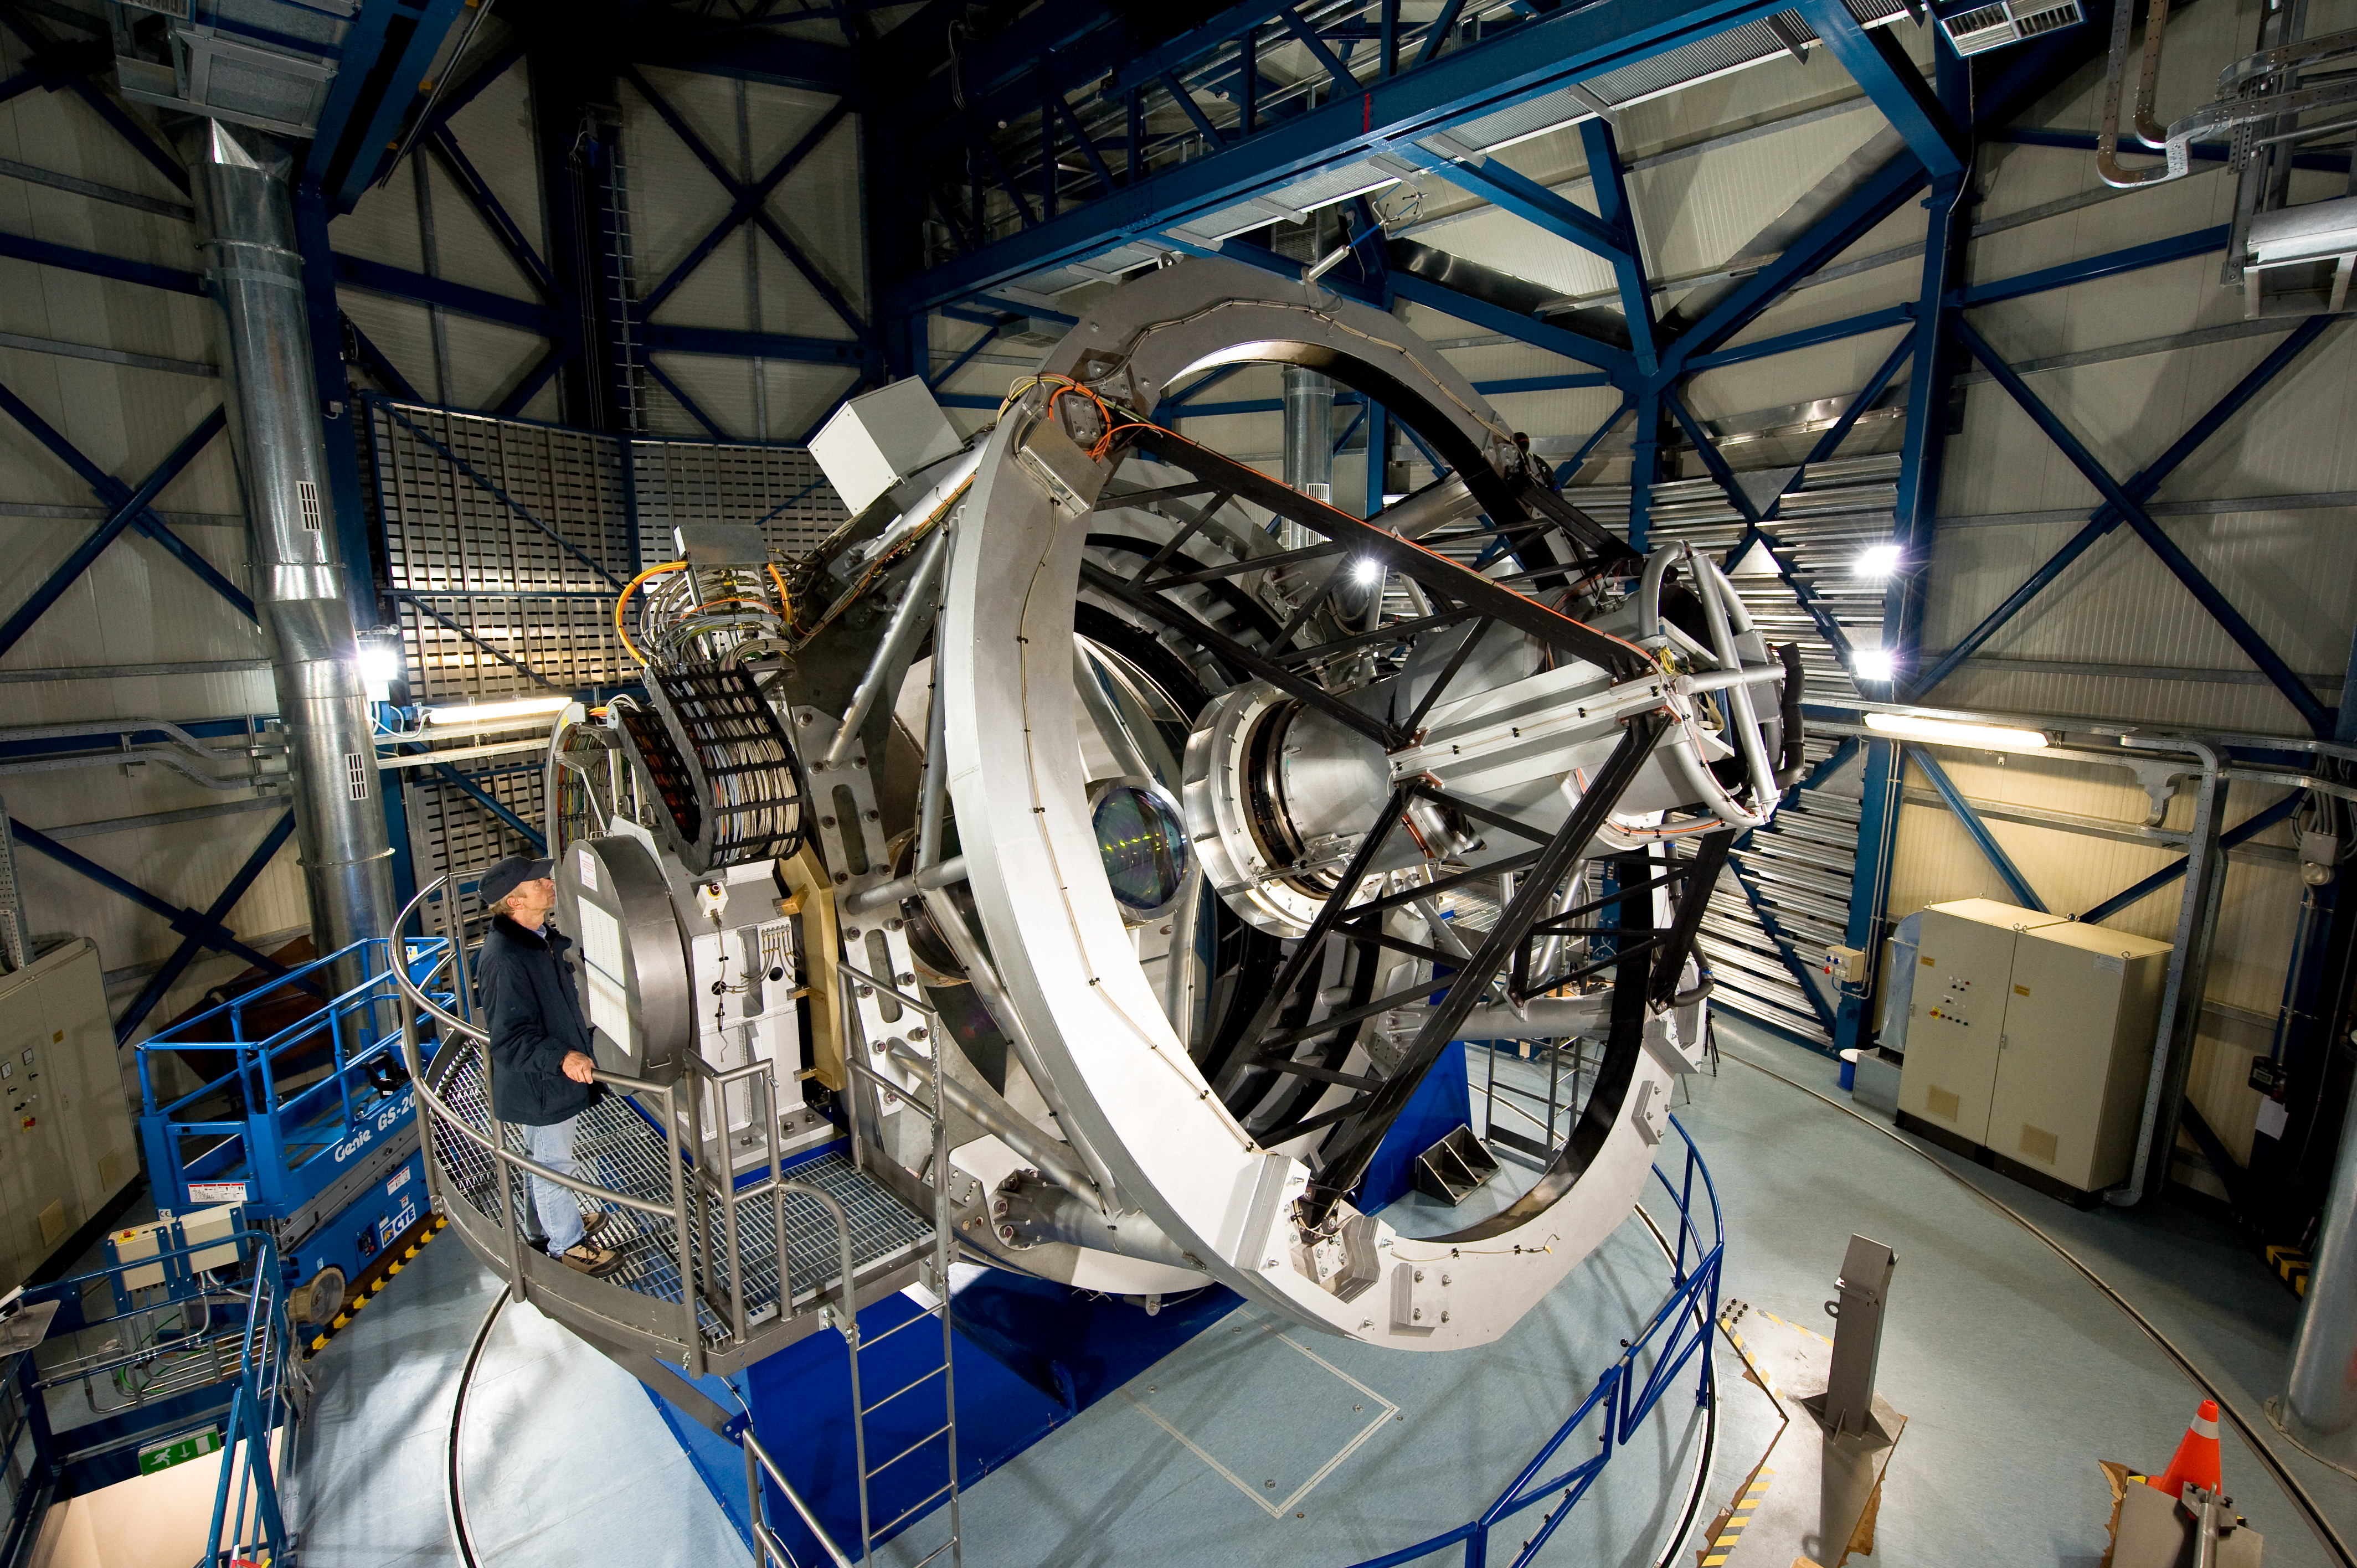

Close up of the VISTA telescope

Wide angle view of the VISTA telescope, showing the secondary mirror supporting structure. The VISTA secondary mirror (M2) is 1.24 metres in diameter, while the 4.1-metre primary mirror (M1) is the most highly curved of its size. The extremely high curvature reduces the focal length, making the structure of the telescope very compact. This design enables VISTA to cover a very wide field of view and map large areas of the sky.

Credit: ESO